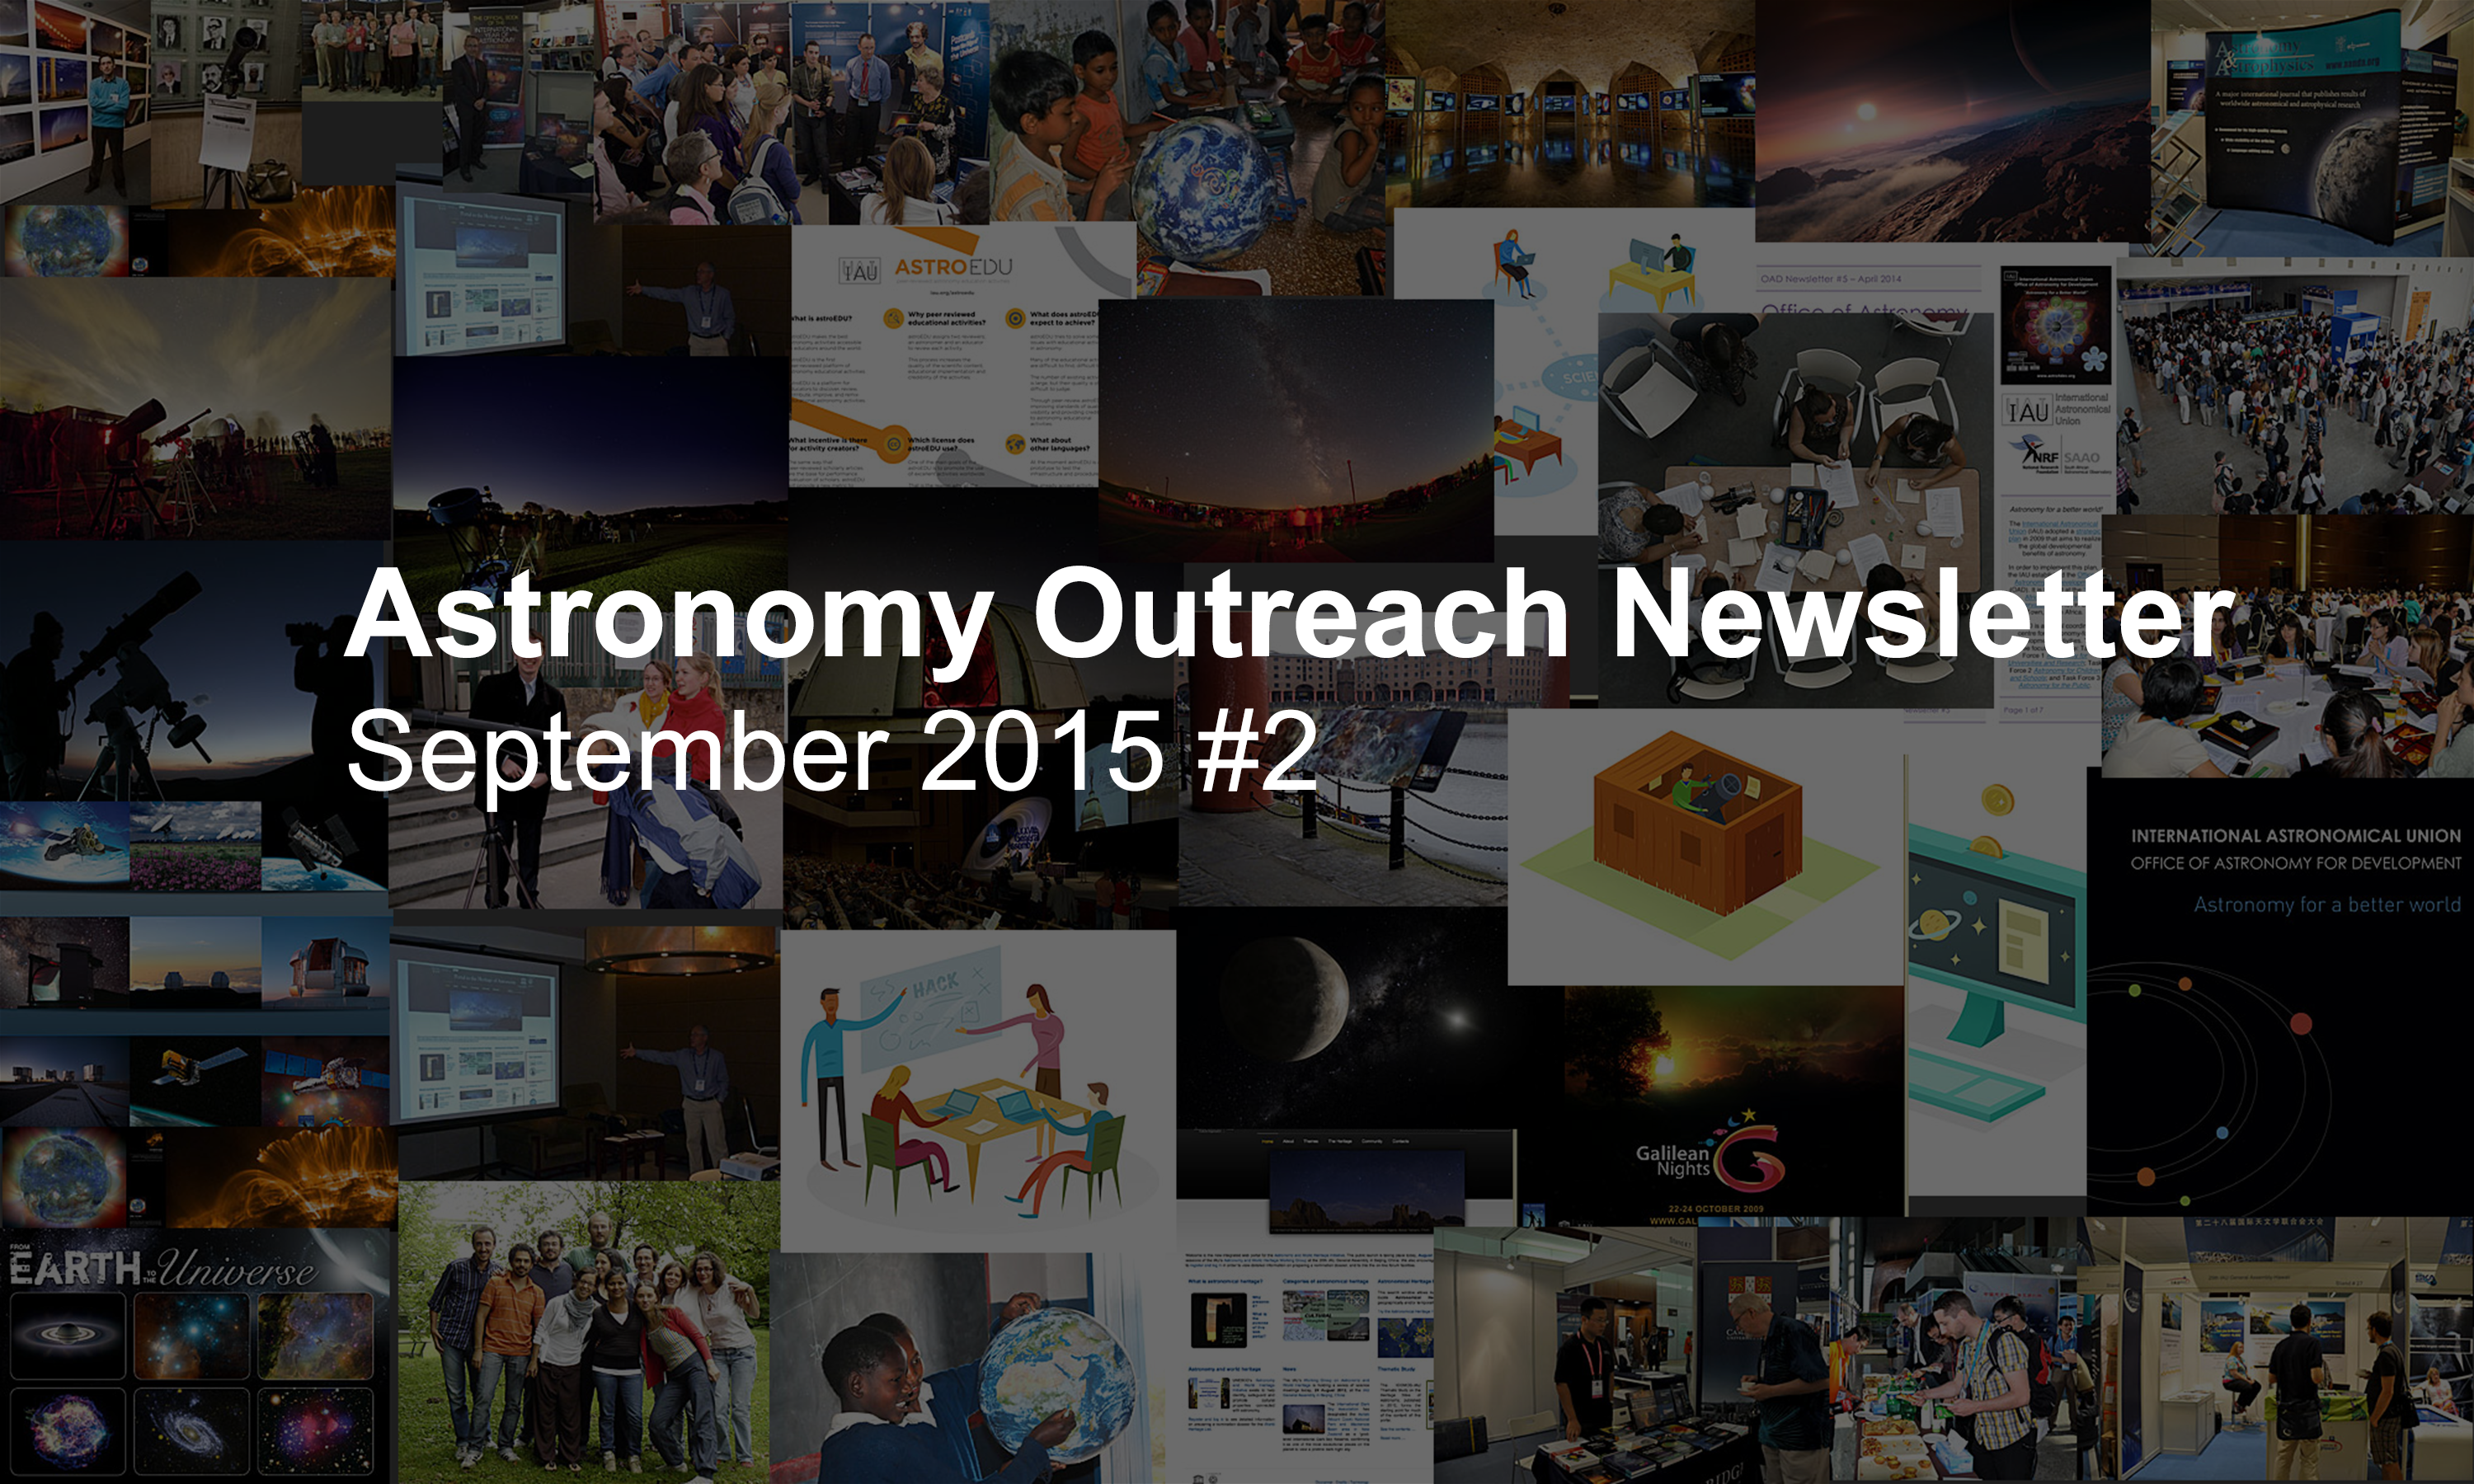

Astronomy Outreach Newsletter #13 (September 2015 #2)

IAU Astronomy Outreach Newsletter #13 2015 (September 2015 #2)

Credit: IAU